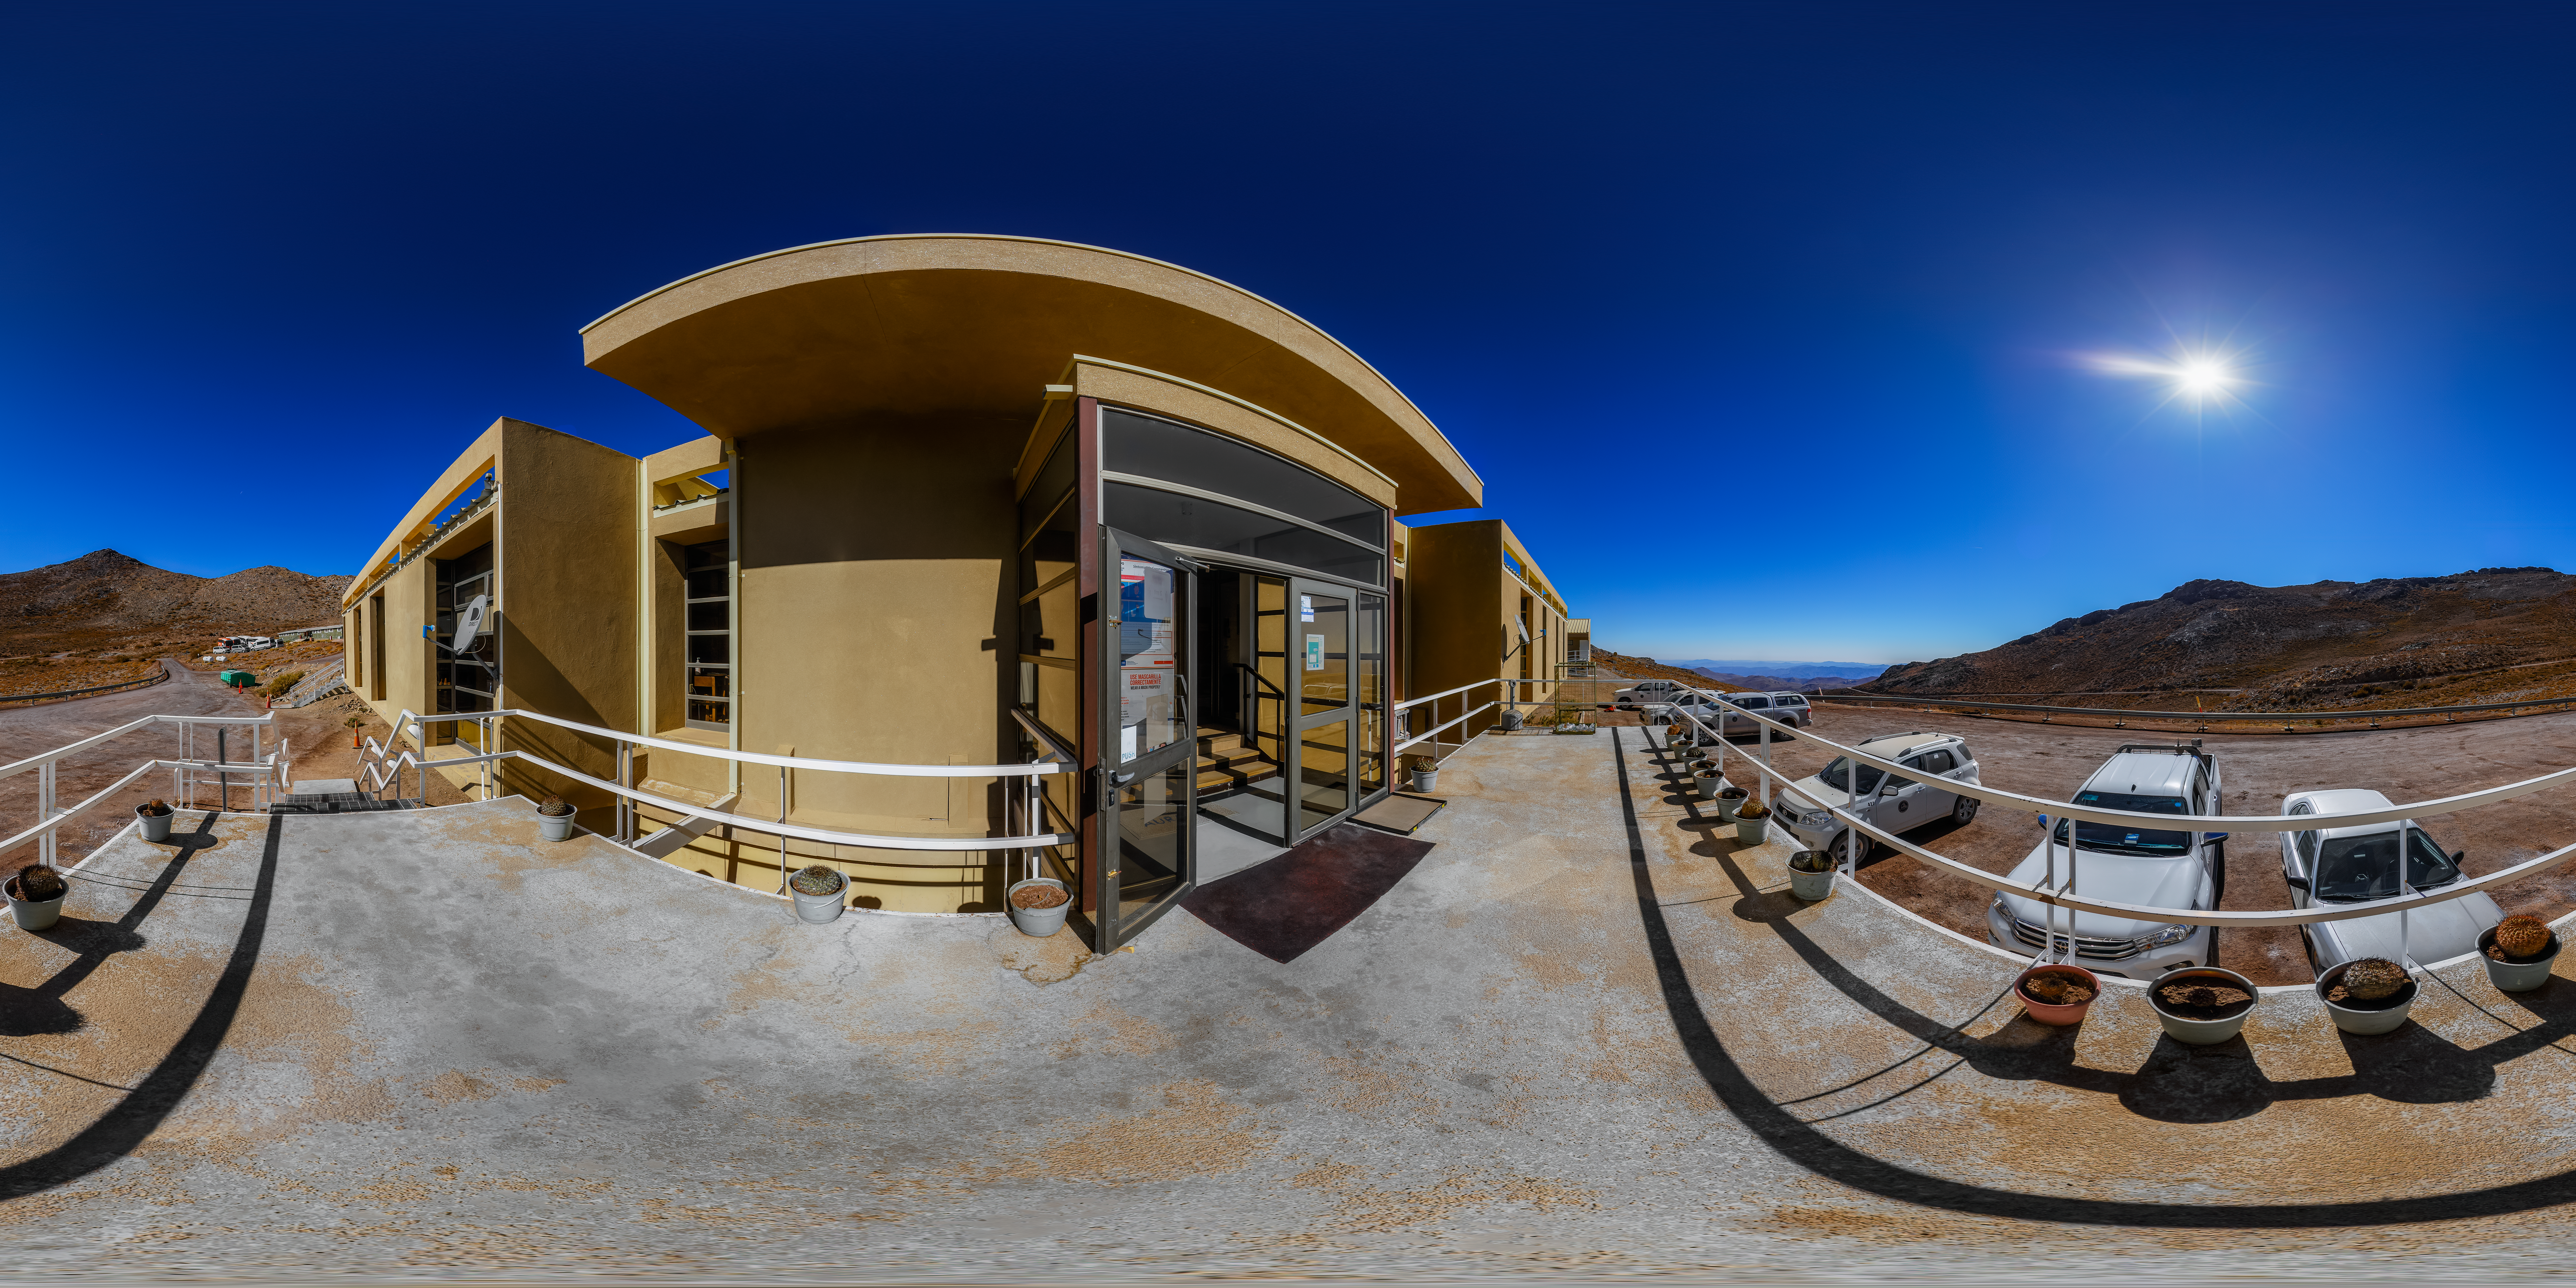

Cerro Pachón Hotel 360 Panorama

A 360 panorama view of the hotel at Cerro Pachón in Chile.

Credit: CTIO/NOIRLab/NSF/AURA/P. Horálek